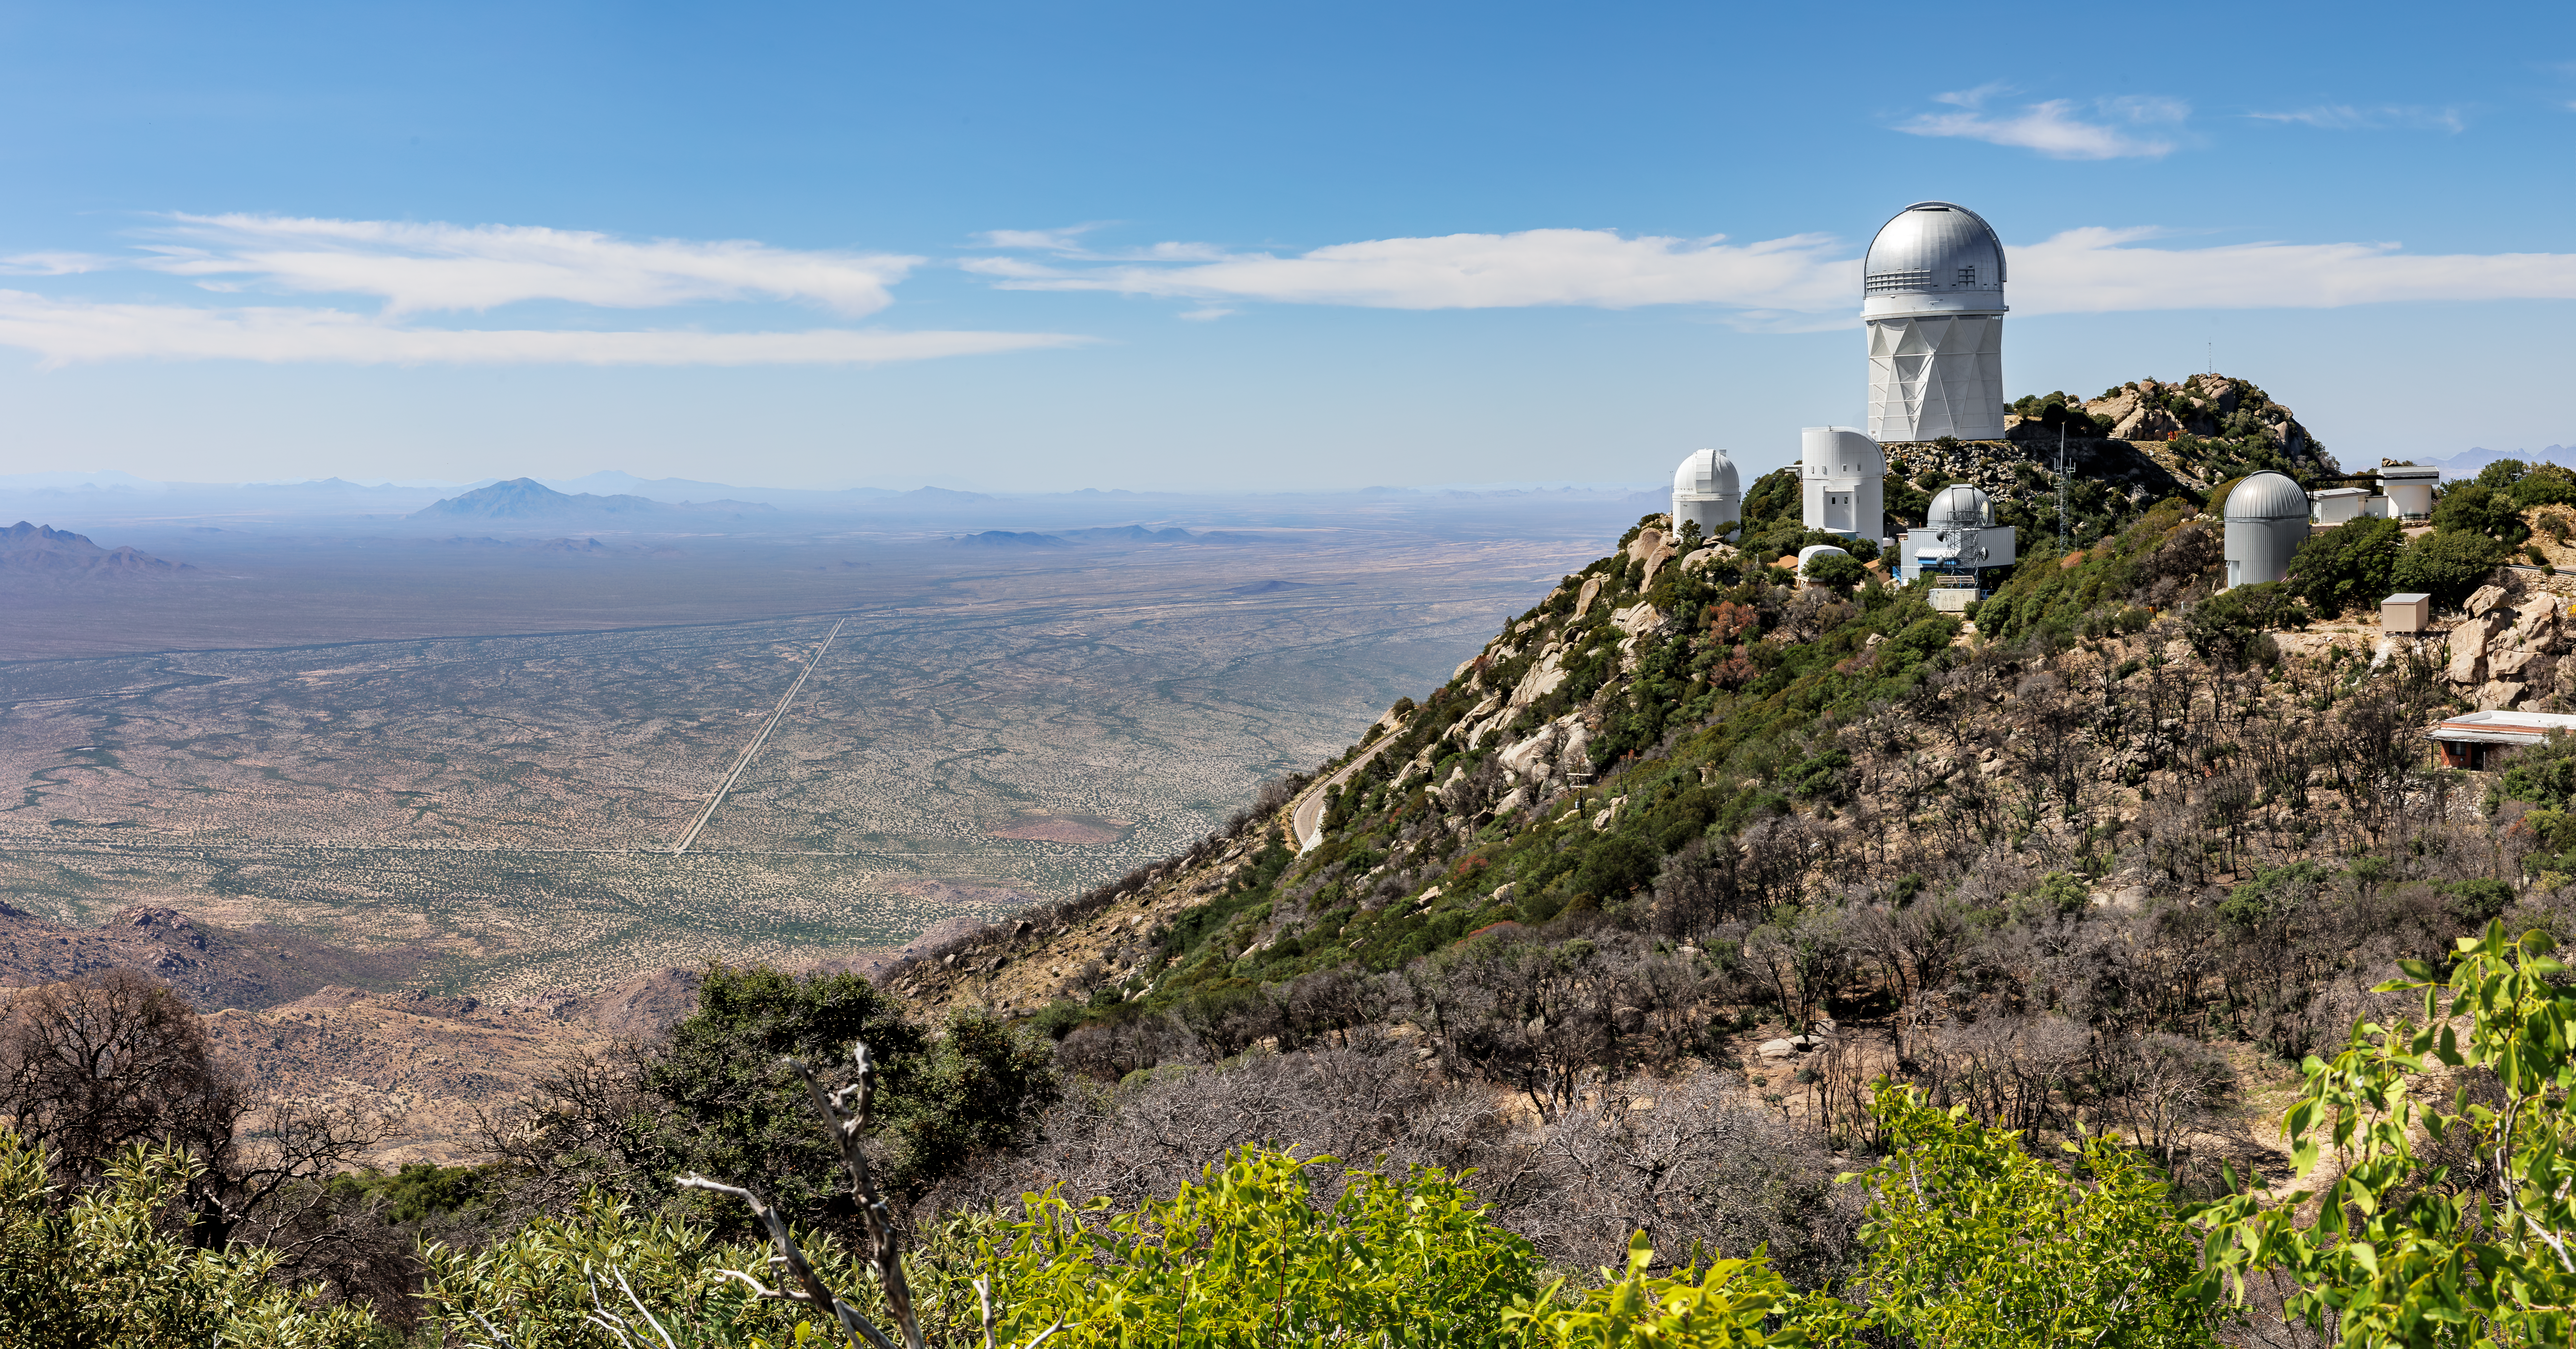

Kitt Peak National Observatory

Kitt Peak National Observatory and its consortium of telescopes in Arizona.

Credit: KPNO/NOIRLab/NSF/AURA/J. Pollard